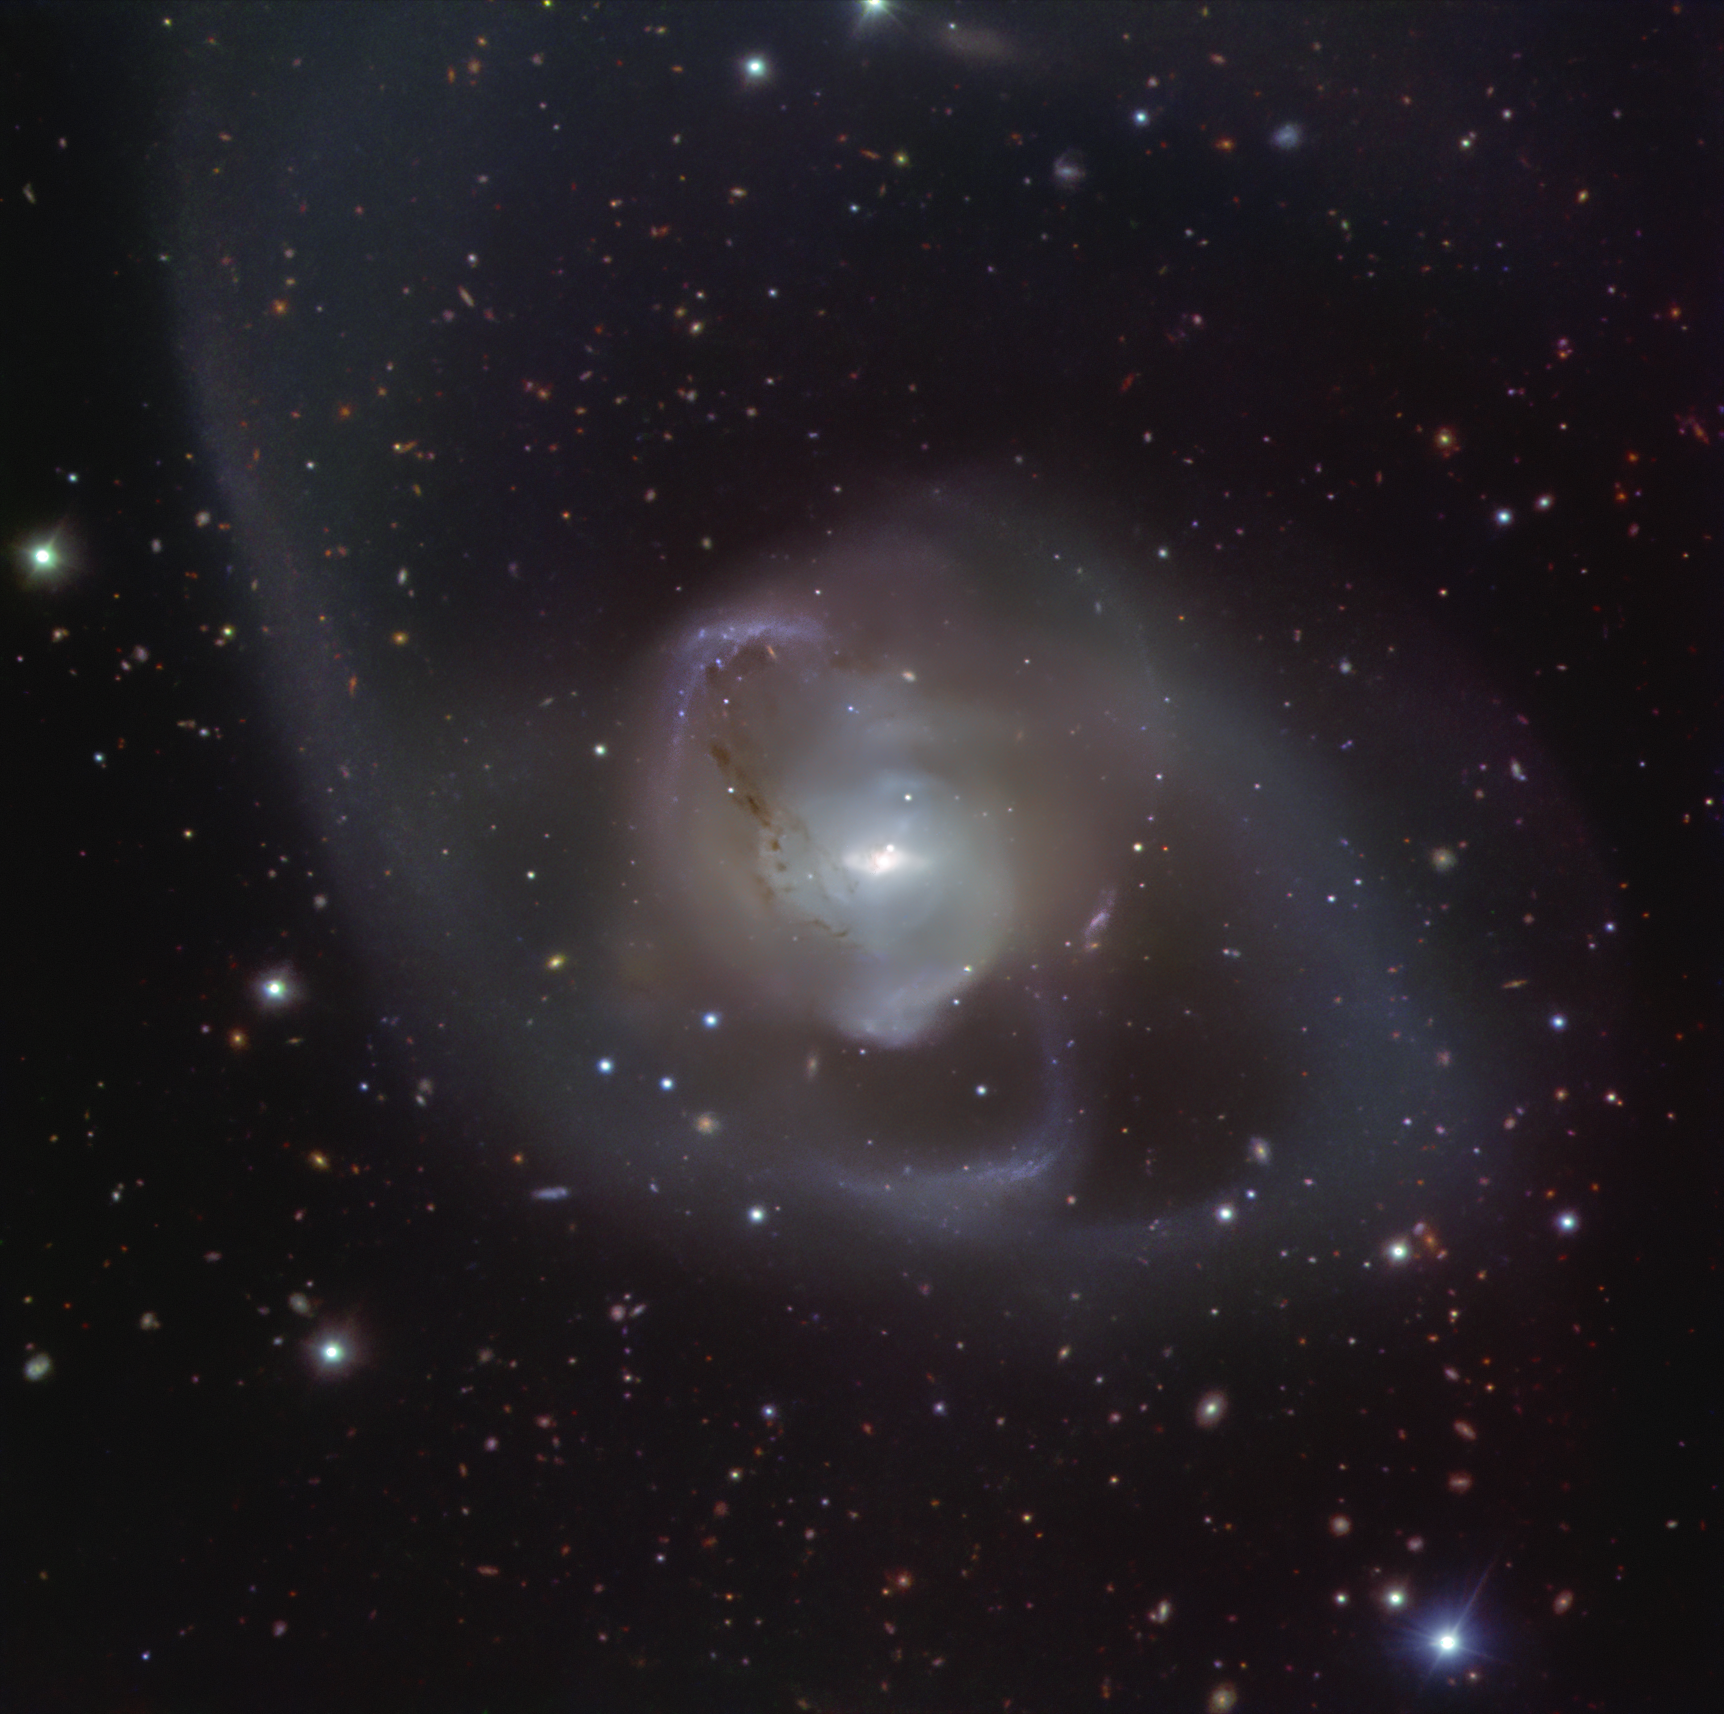

NGC 7727’s spectacular galactic dance as seen by the VLT

The galaxy NGC 7727 was born from the merger of two galaxies that started around a billion years ago. The cosmic dance of the two galaxies has resulted in the spectacular wispy shape of NGC 7727. At the heart of the galaxy, two supermassive black holes are spiralling closer to each other, expected to merge within 250 million years, the blink of an eye in astronomical time. This image of NGC 7727 was captured by the FOcal Reducer and low dispersion Spectrograph 2 (FORS2) instrument at ESO’s Very Large Telescope (VLT).

Credit: ESO